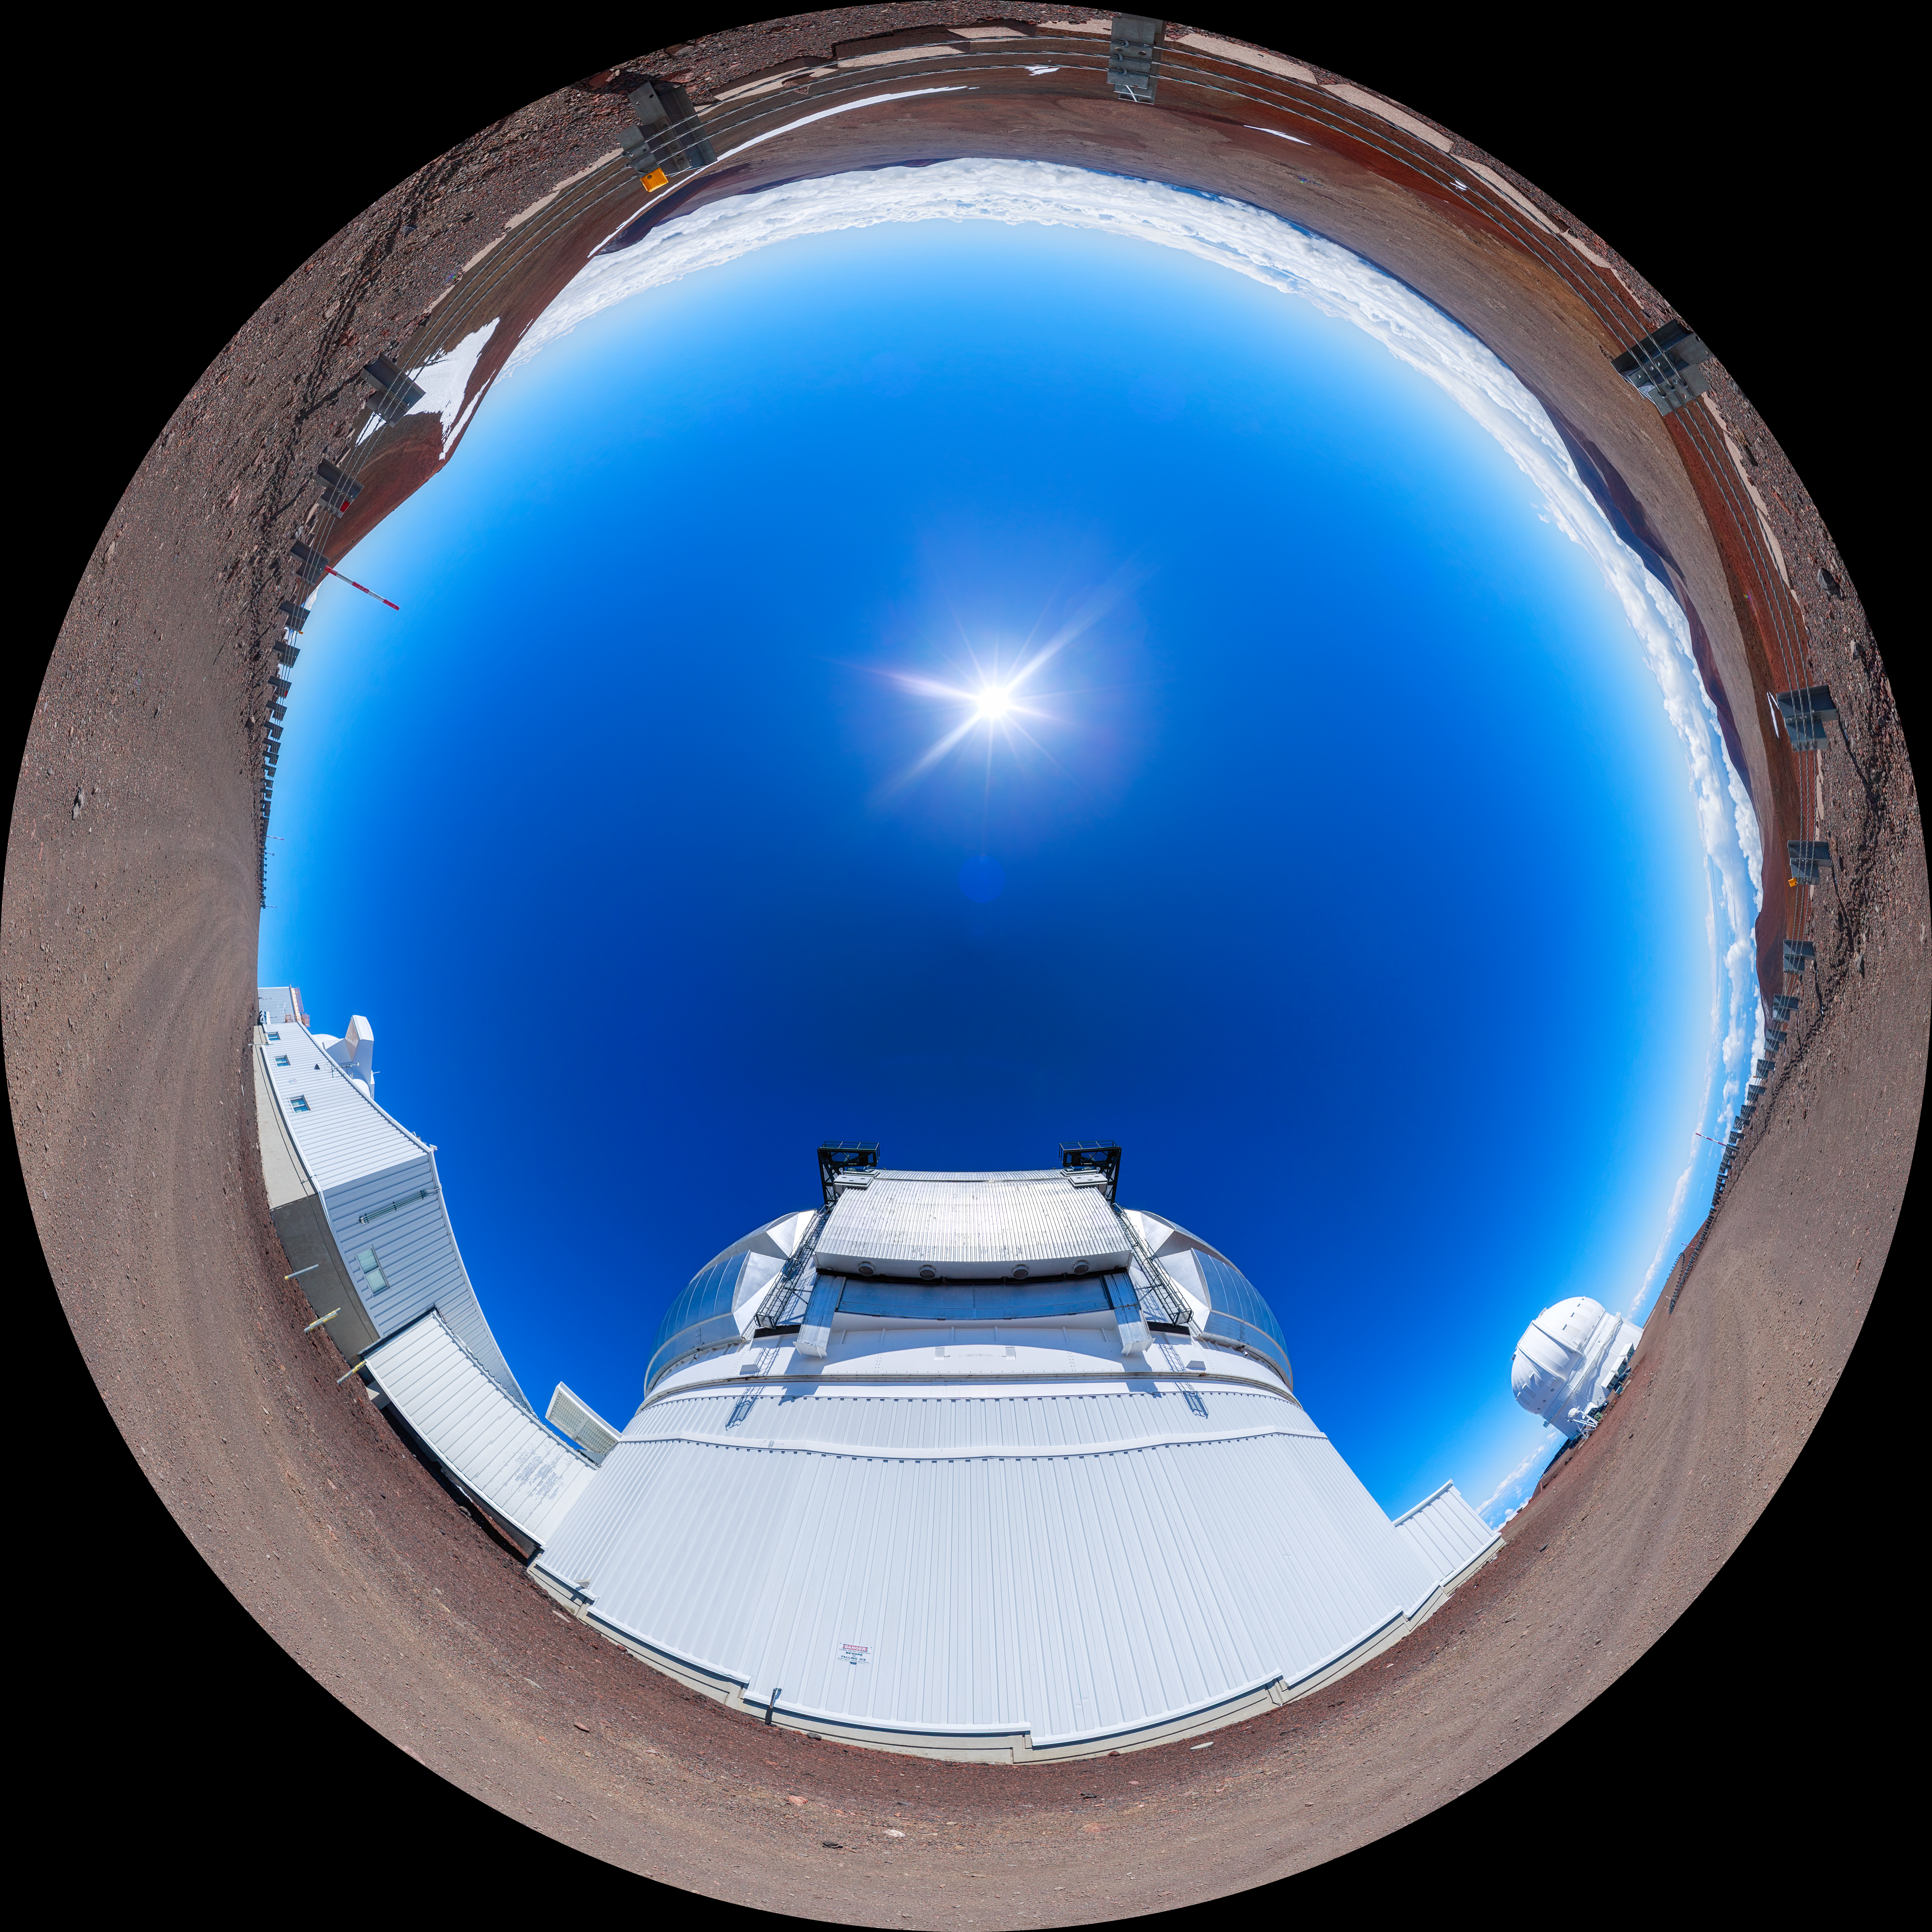

Gemini North 360 Outside

A panoramic view of the Gemini North telescope, part of the International Gemini Observatory, a program of NSF NOIRLab.

Credit: NOIRLab/AURA/NSF/P. Horálek